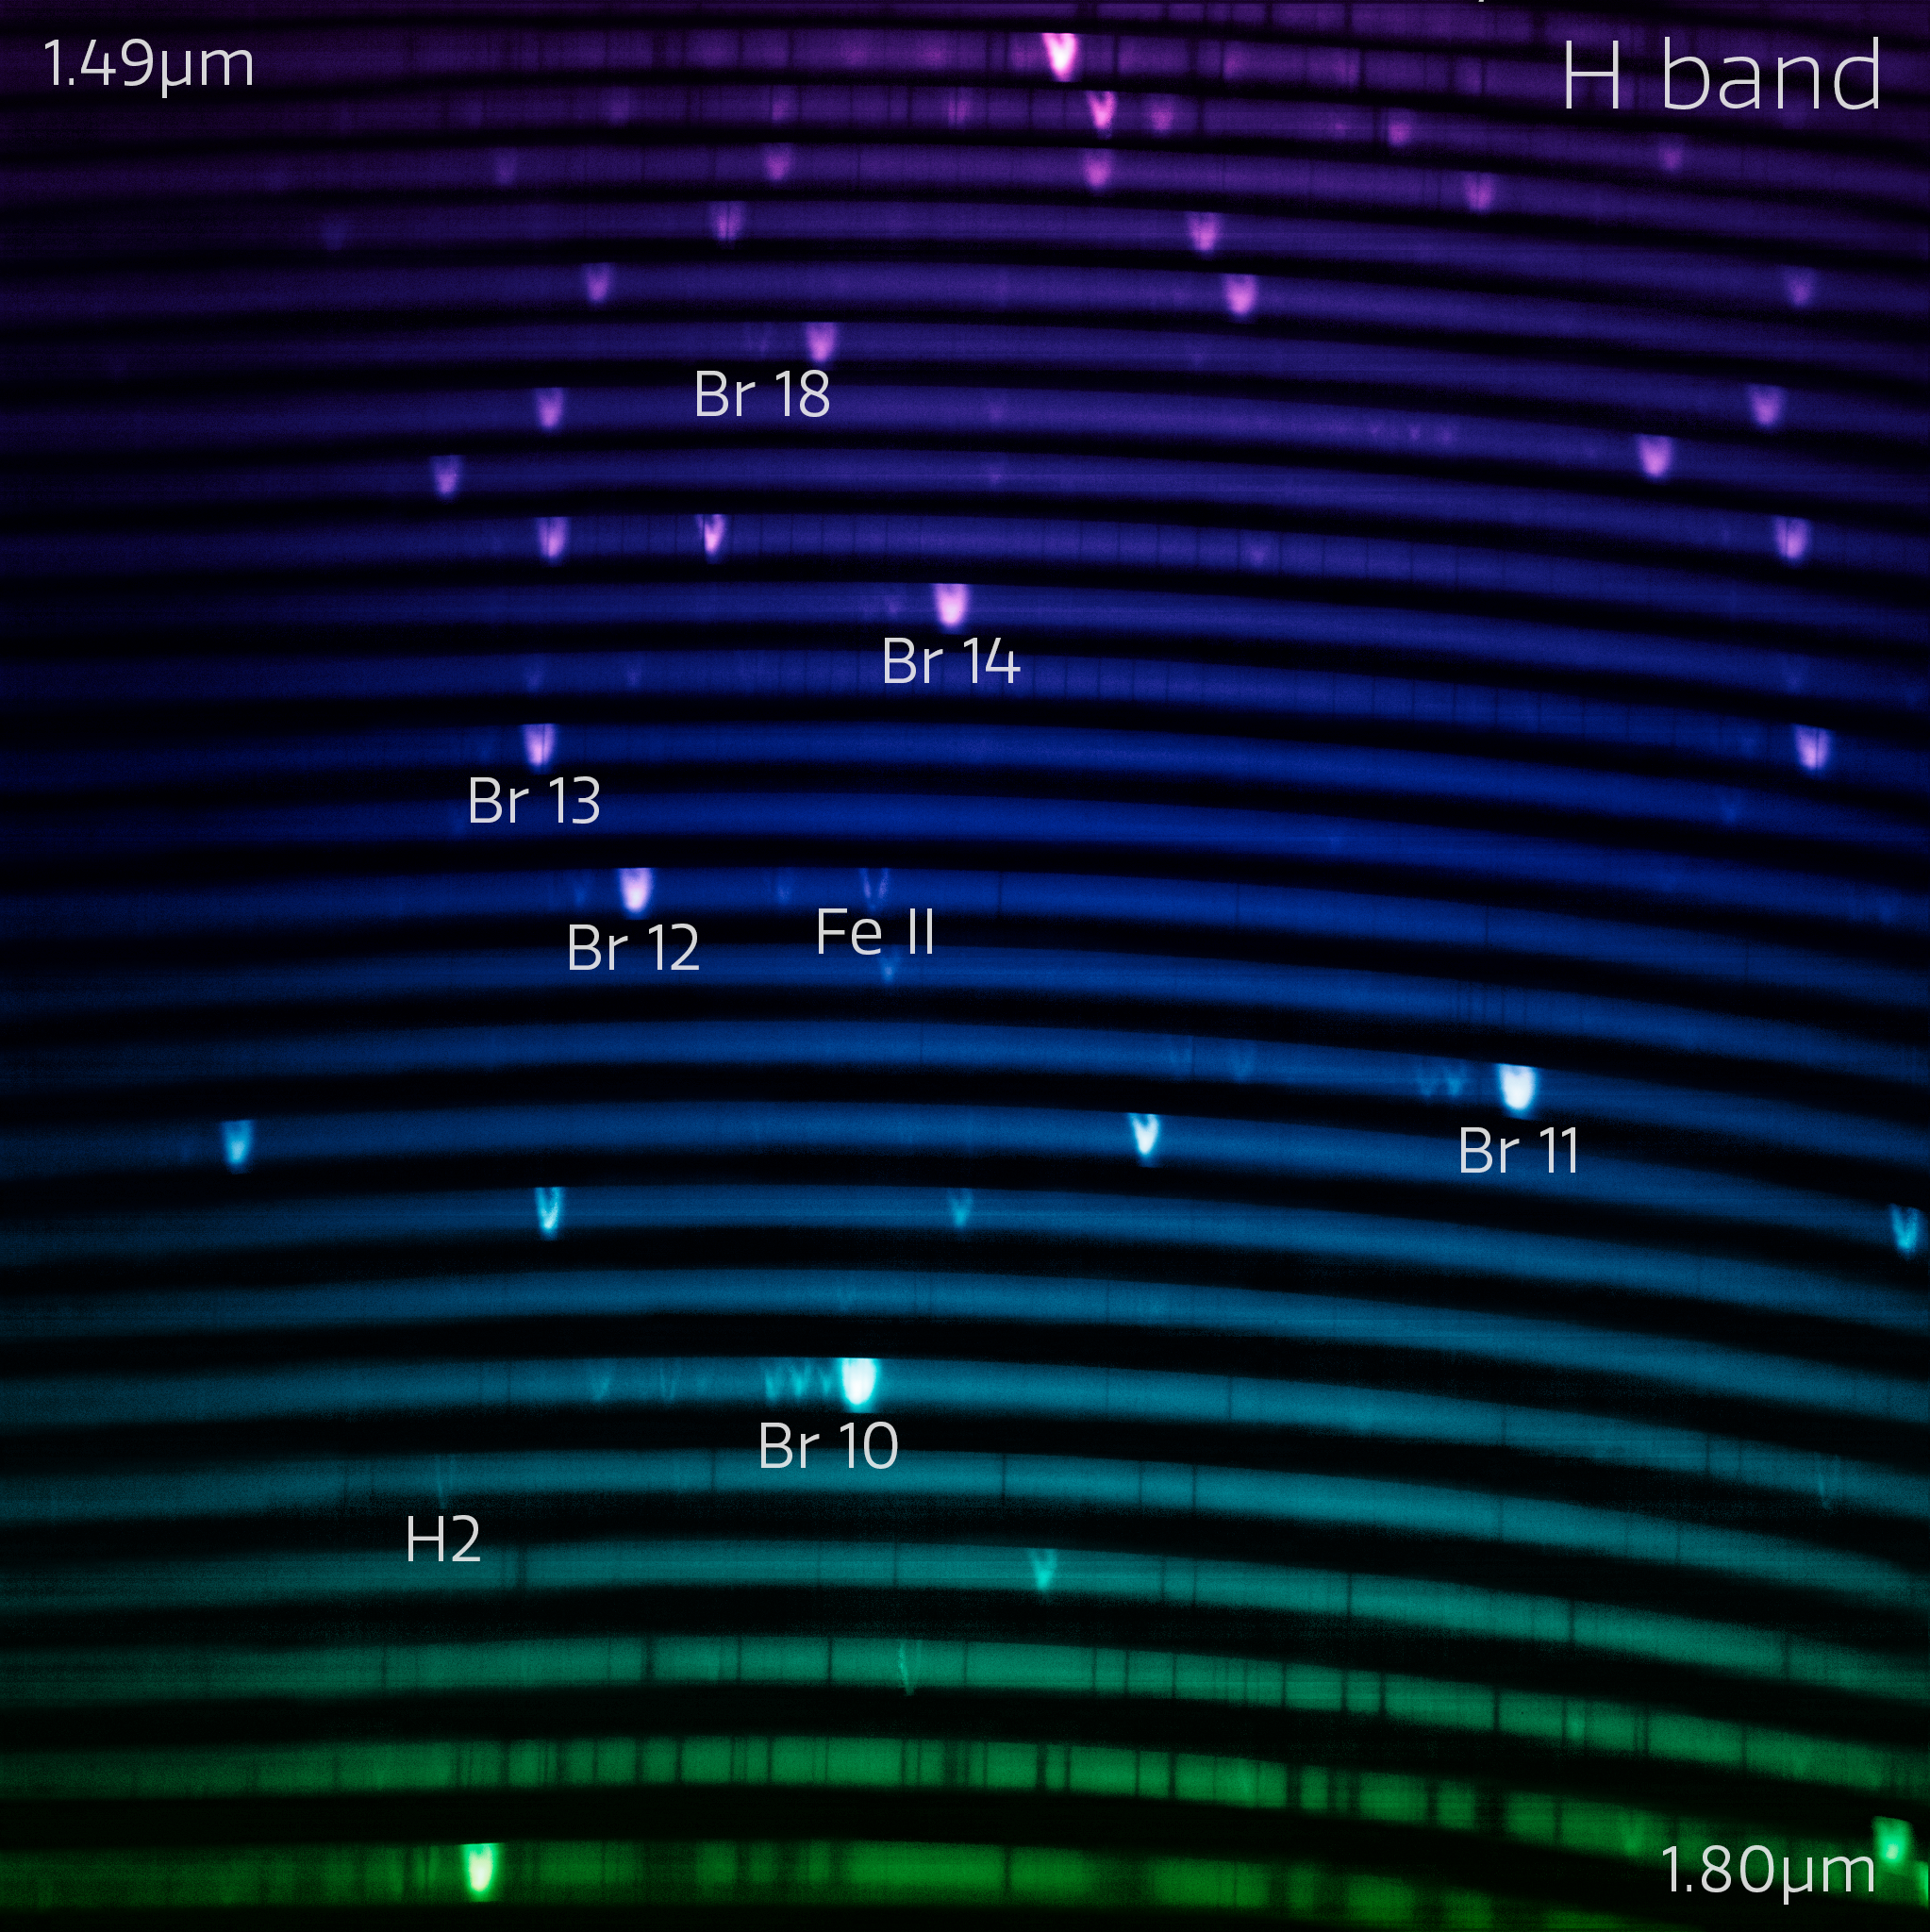

The blue IGRINS-2 spectrum (with labels)

The IGRINS-2 blue-arm spectrum of NGC 7027, one of the visually brightest planetary nebulae whose complex gas layers make it an interesting first light target for IGRINS-2. The spectrum measures light from around 1.45 µm to 1.90 µm. The bright lines in the rainbow are like the fingerprints of the gasses present in the nebula.

Credit: International Gemini Observatory/NOIRLab/NSF/AURAImage Processing: M. Zamani (NSF NOIRLab)